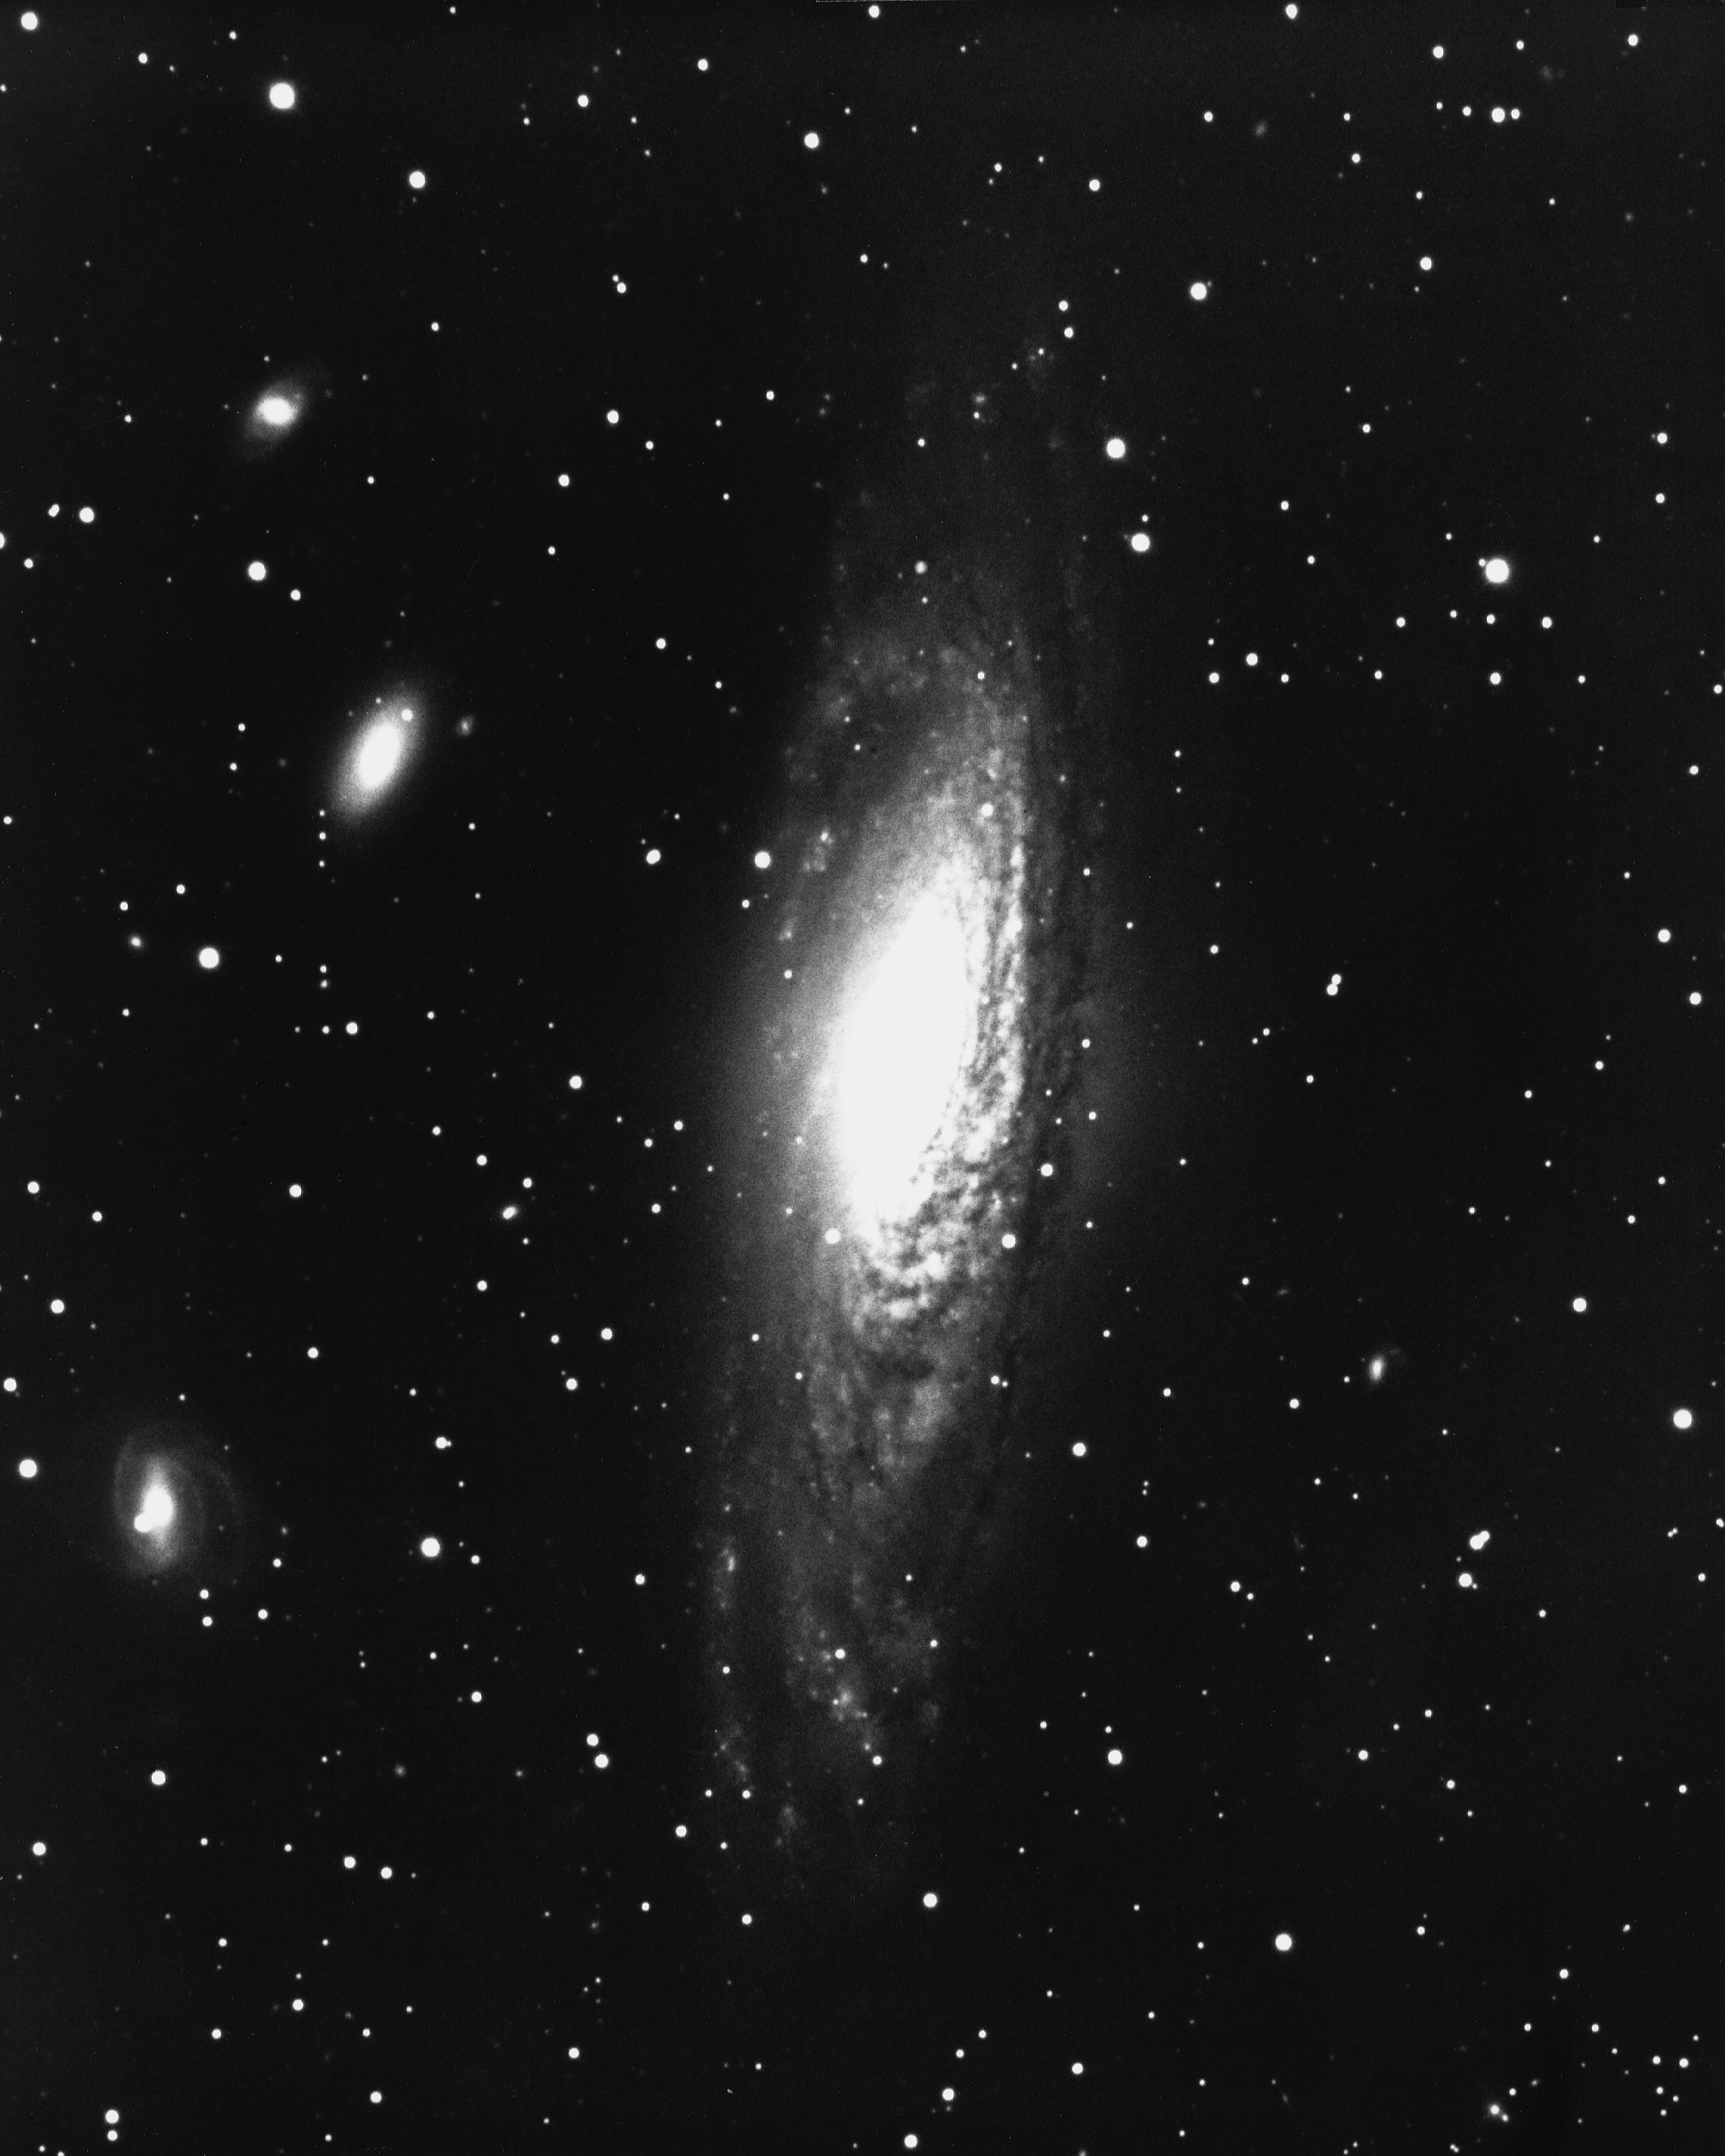

NGC 7331 in Pegasus

NGC7331, a type Sb spiral galaxy in the constellation Pegasus, is about 30000 light-years across and is located some 50 million light-years from Earth. KPNO 4-meter Mayall telescope, 1975.

Credit: NOIRLab/NSF/AURA